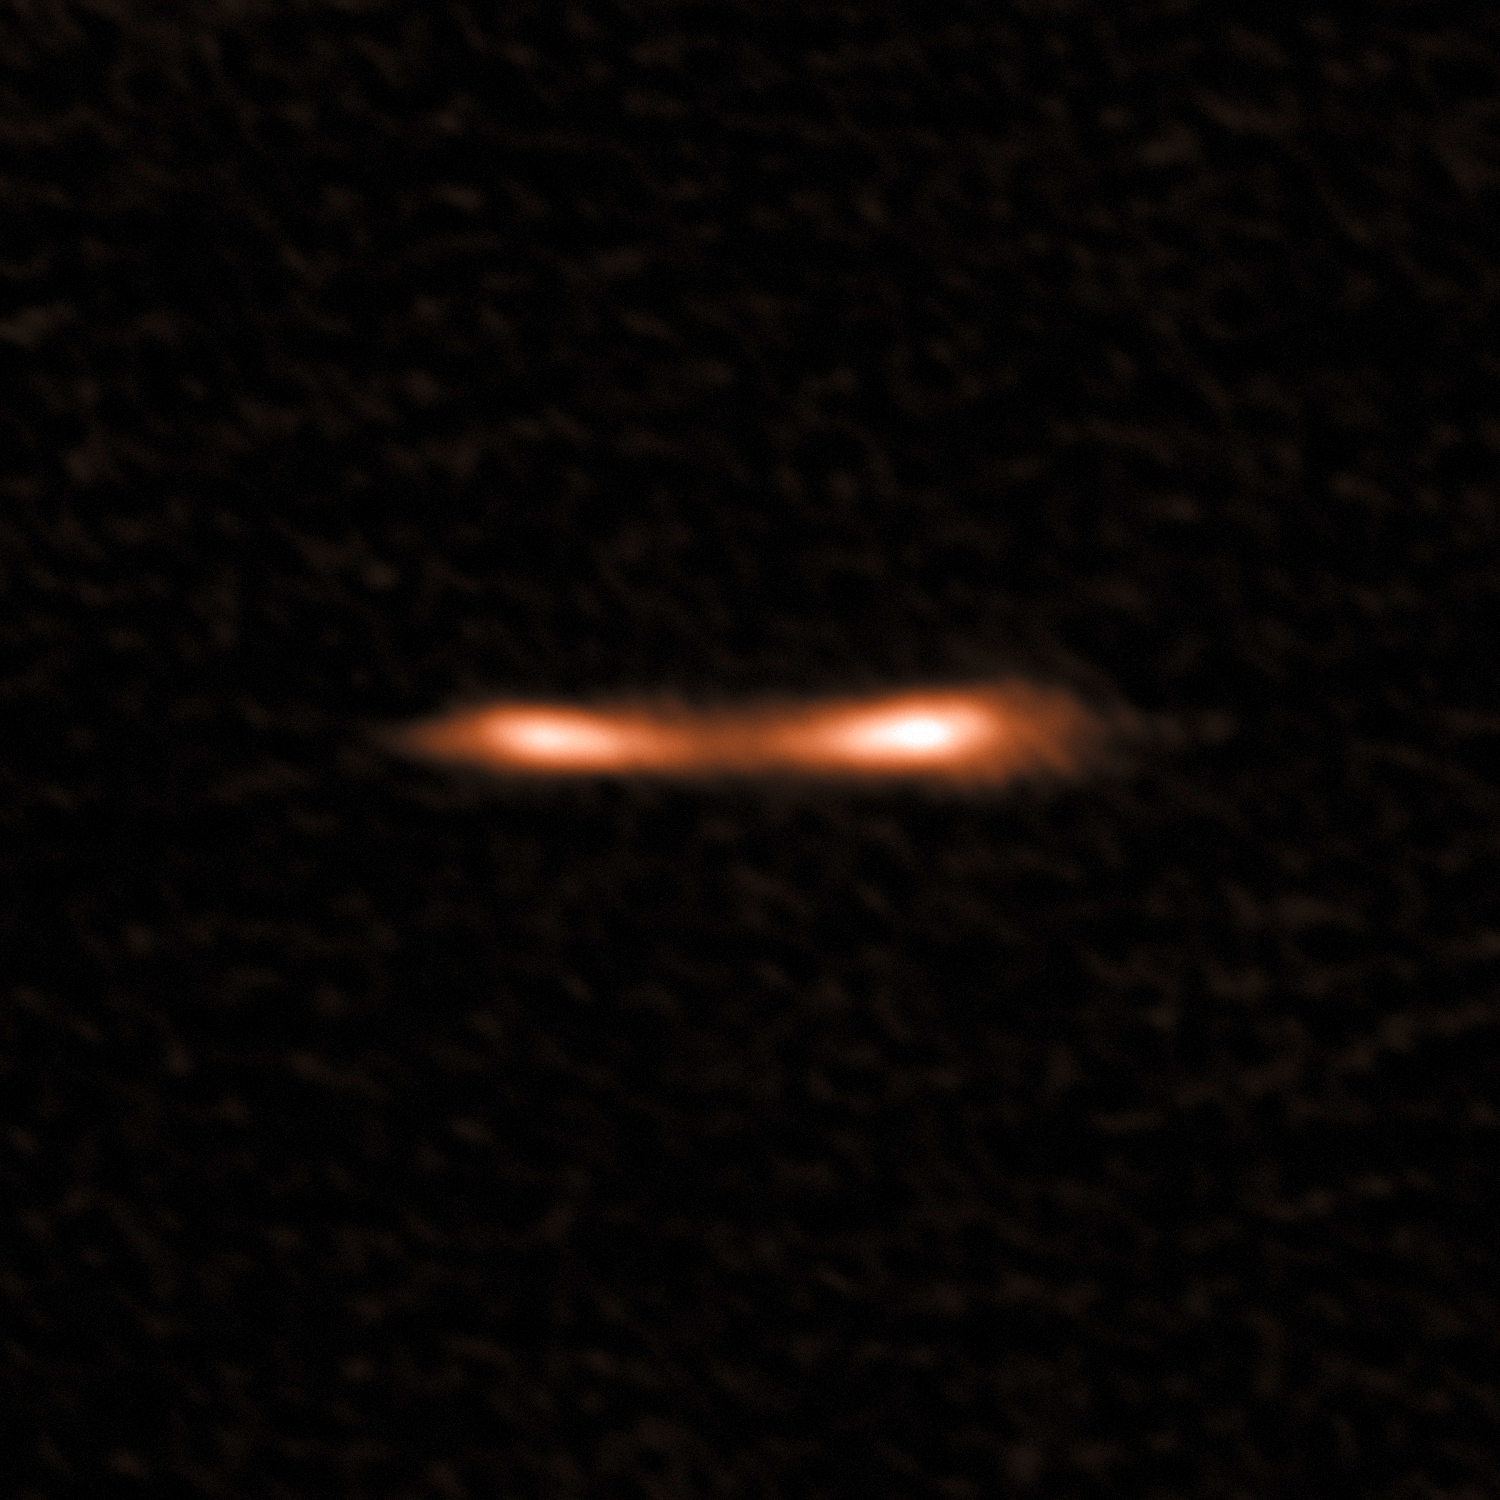

A Cosmic Eyelash Reveals New Information on Star Formation

This ALMA image shows the Cosmic Eyelash, a remote starburst galaxy that appears double and brightened by gravitational lensing. ALMA has been used to detect turbulent reservoirs of cold gas surrounding this and other distant starburst galaxies. By detecting CH+ for the first time in the distant Universe, this research opens up a new window of exploration into a critical epoch of star formation.

Credit: ALMA (ESO/NAOJ/NRAO)/E. Falgarone et al.